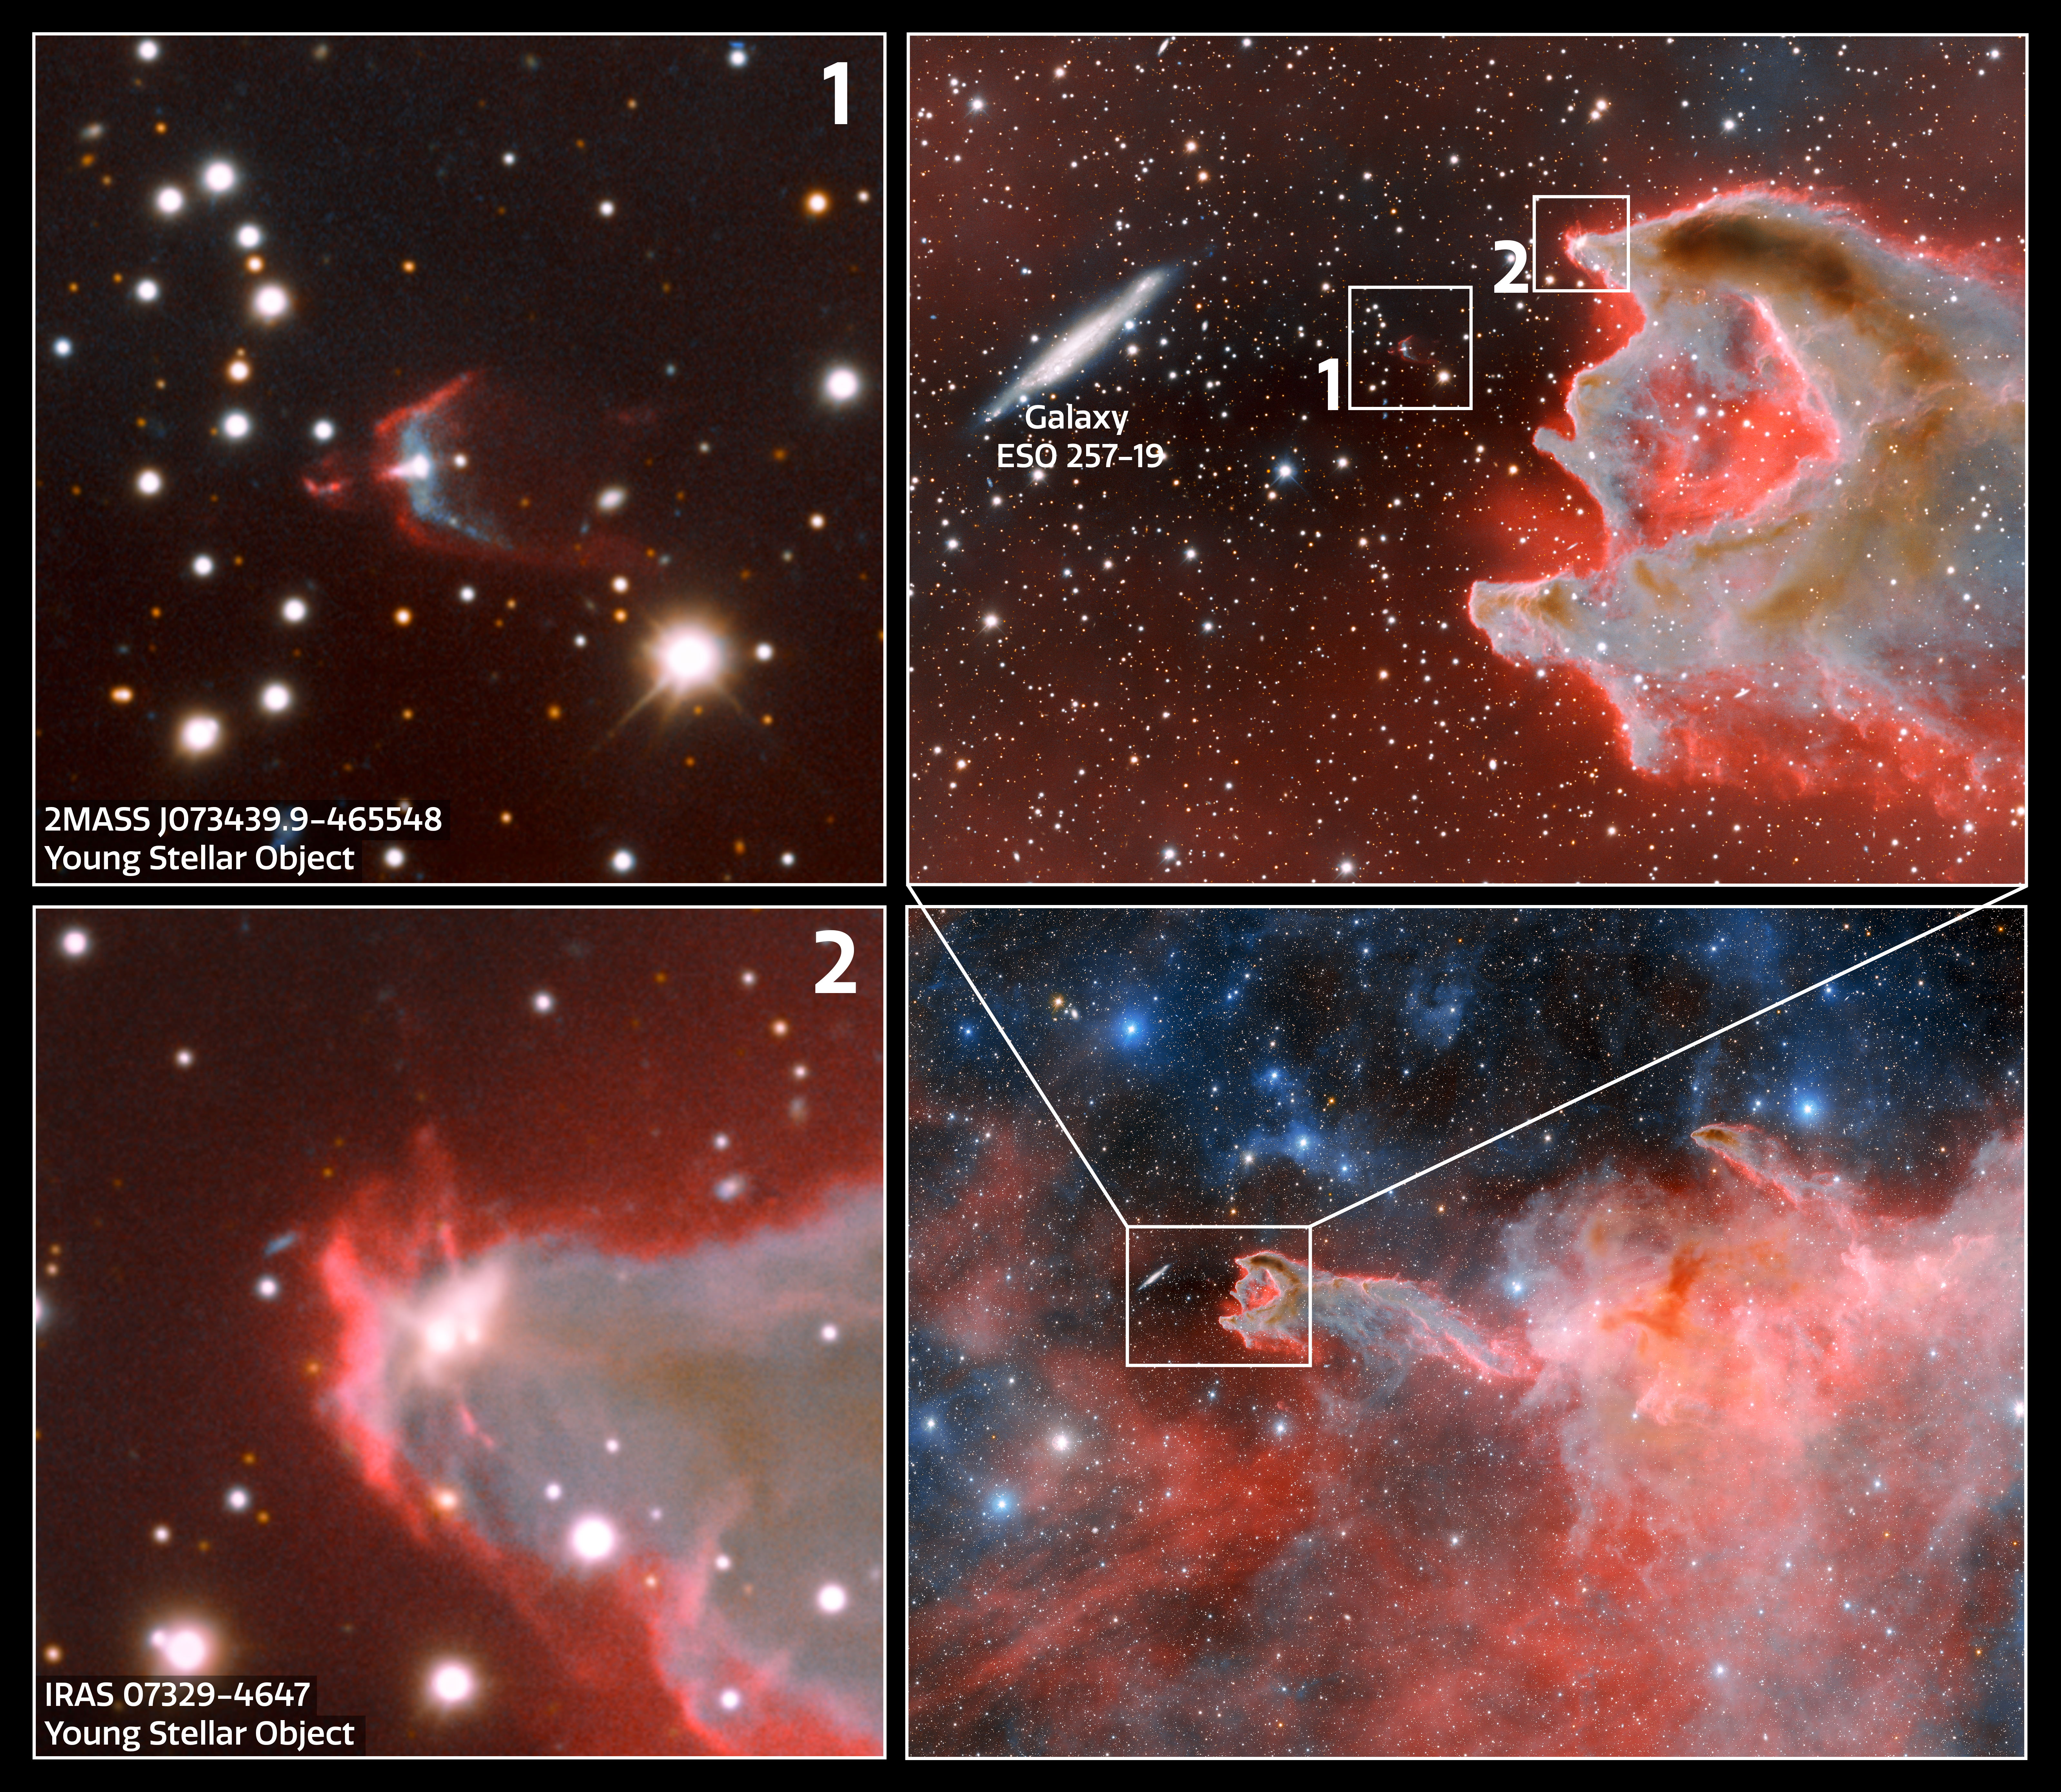

Excerpts from Giant Cometary Globule CG 4 Image

This excerpt shows a close-up of CG 4 seemingly about to devour the edge-on spiral galaxy ESO 257-19 (PGC 21338). But in reality, this galaxy is more than a hundred million light-years beyond CG 4 and only appears to be close because of a chance alignment.

Near the head of the cometary globule are two young stellar objects (YSOs). YSOs are stars in their early stage of evolution, before they become main-sequence stars, that often exhibit characteristics such as jets, bipolar outflows, protoplanetary discs, and other indicators of a new star being born.

Credit: CTIO/NOIRLab/DOE/NSF/AURAImage Processing: T.A. Rector (University of Alaska Anchorage/NSF NOIRLab), D. de Martin & M. Zamani (NSF NOIRLab)